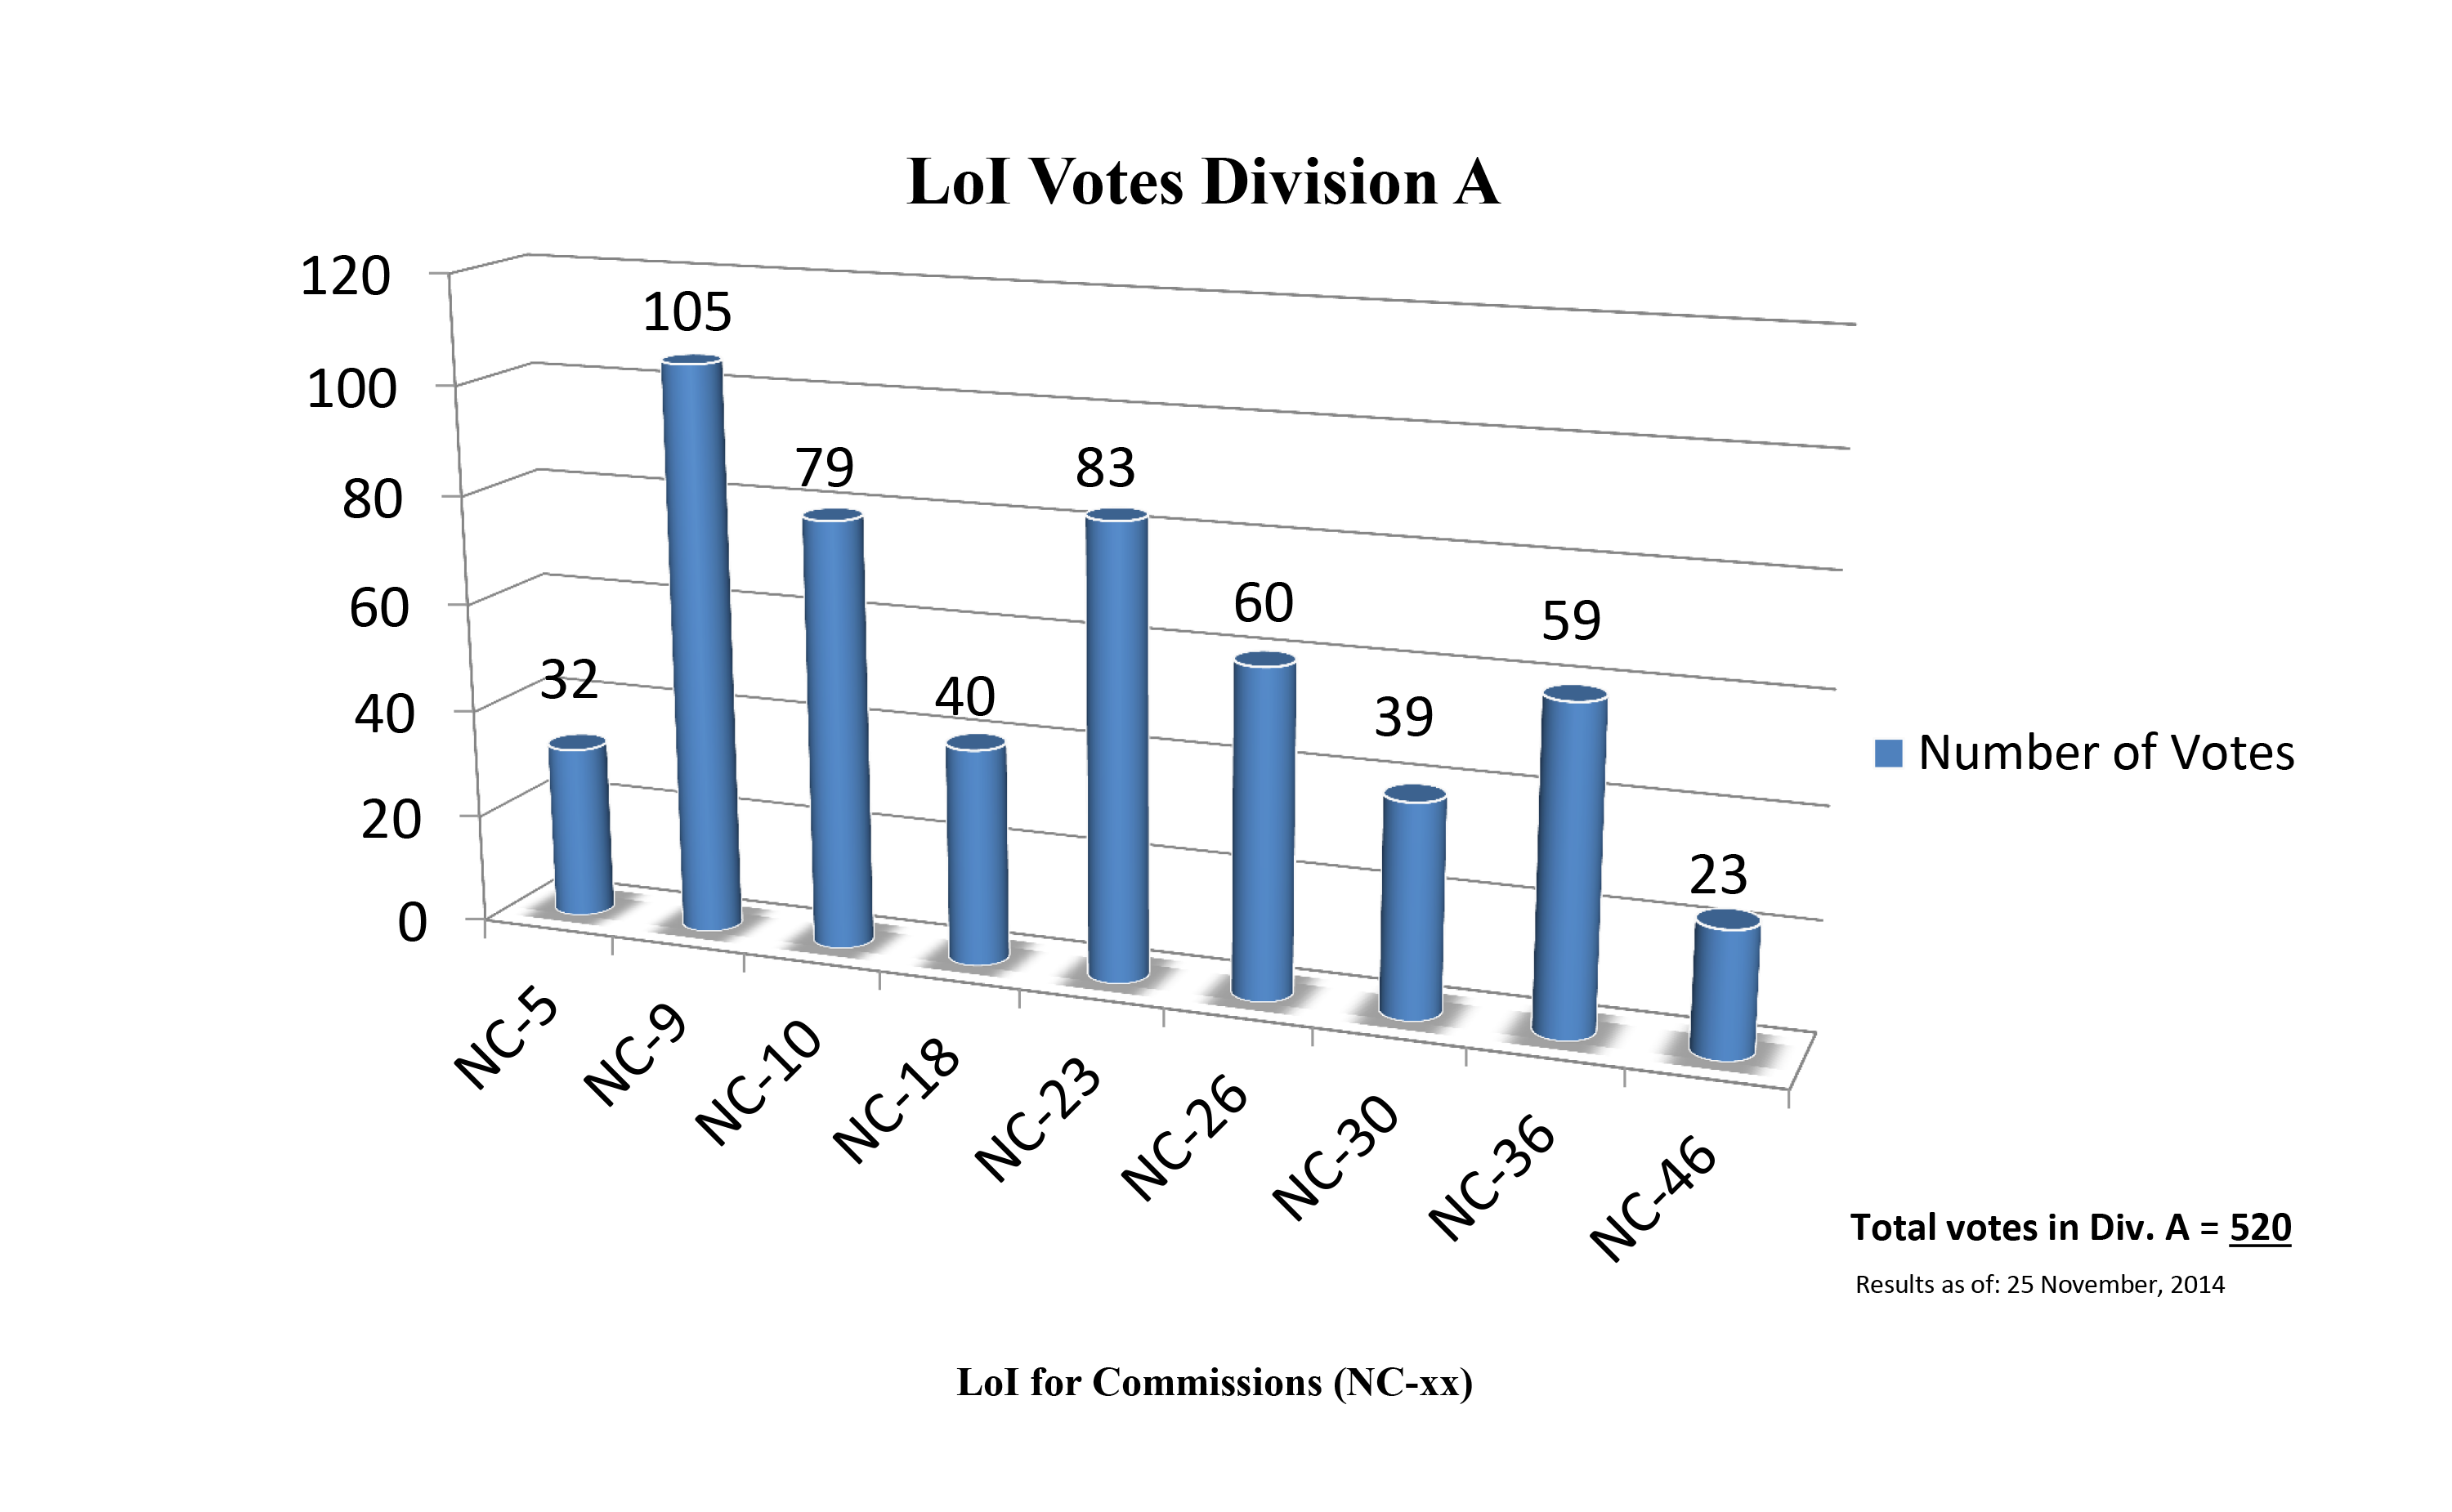

Division A Commission Reform votes (first results)

The graph presents the first results sorted by Division. Proposed Commissions may appear in more than one Division, if the proposers have requested the Cross-Division status. Only the Primary Division has been taken into account for the Inter-Division status. The final results will be presented in January 2015.

Division A: Fundamental Astronomy
NC-5: Gravitational Wave Astronomy
NC-9: Astrometry
NC-10: Computational Astrophysics
NC-18: Rotation of the Earth
NC-23: Dynamical Astronomy
NC-26: Solar System Ephemerides
NC-30: Fundamental Standards
NC-36: Gravitational Lensing
NC-46: Time

Credit: IAU